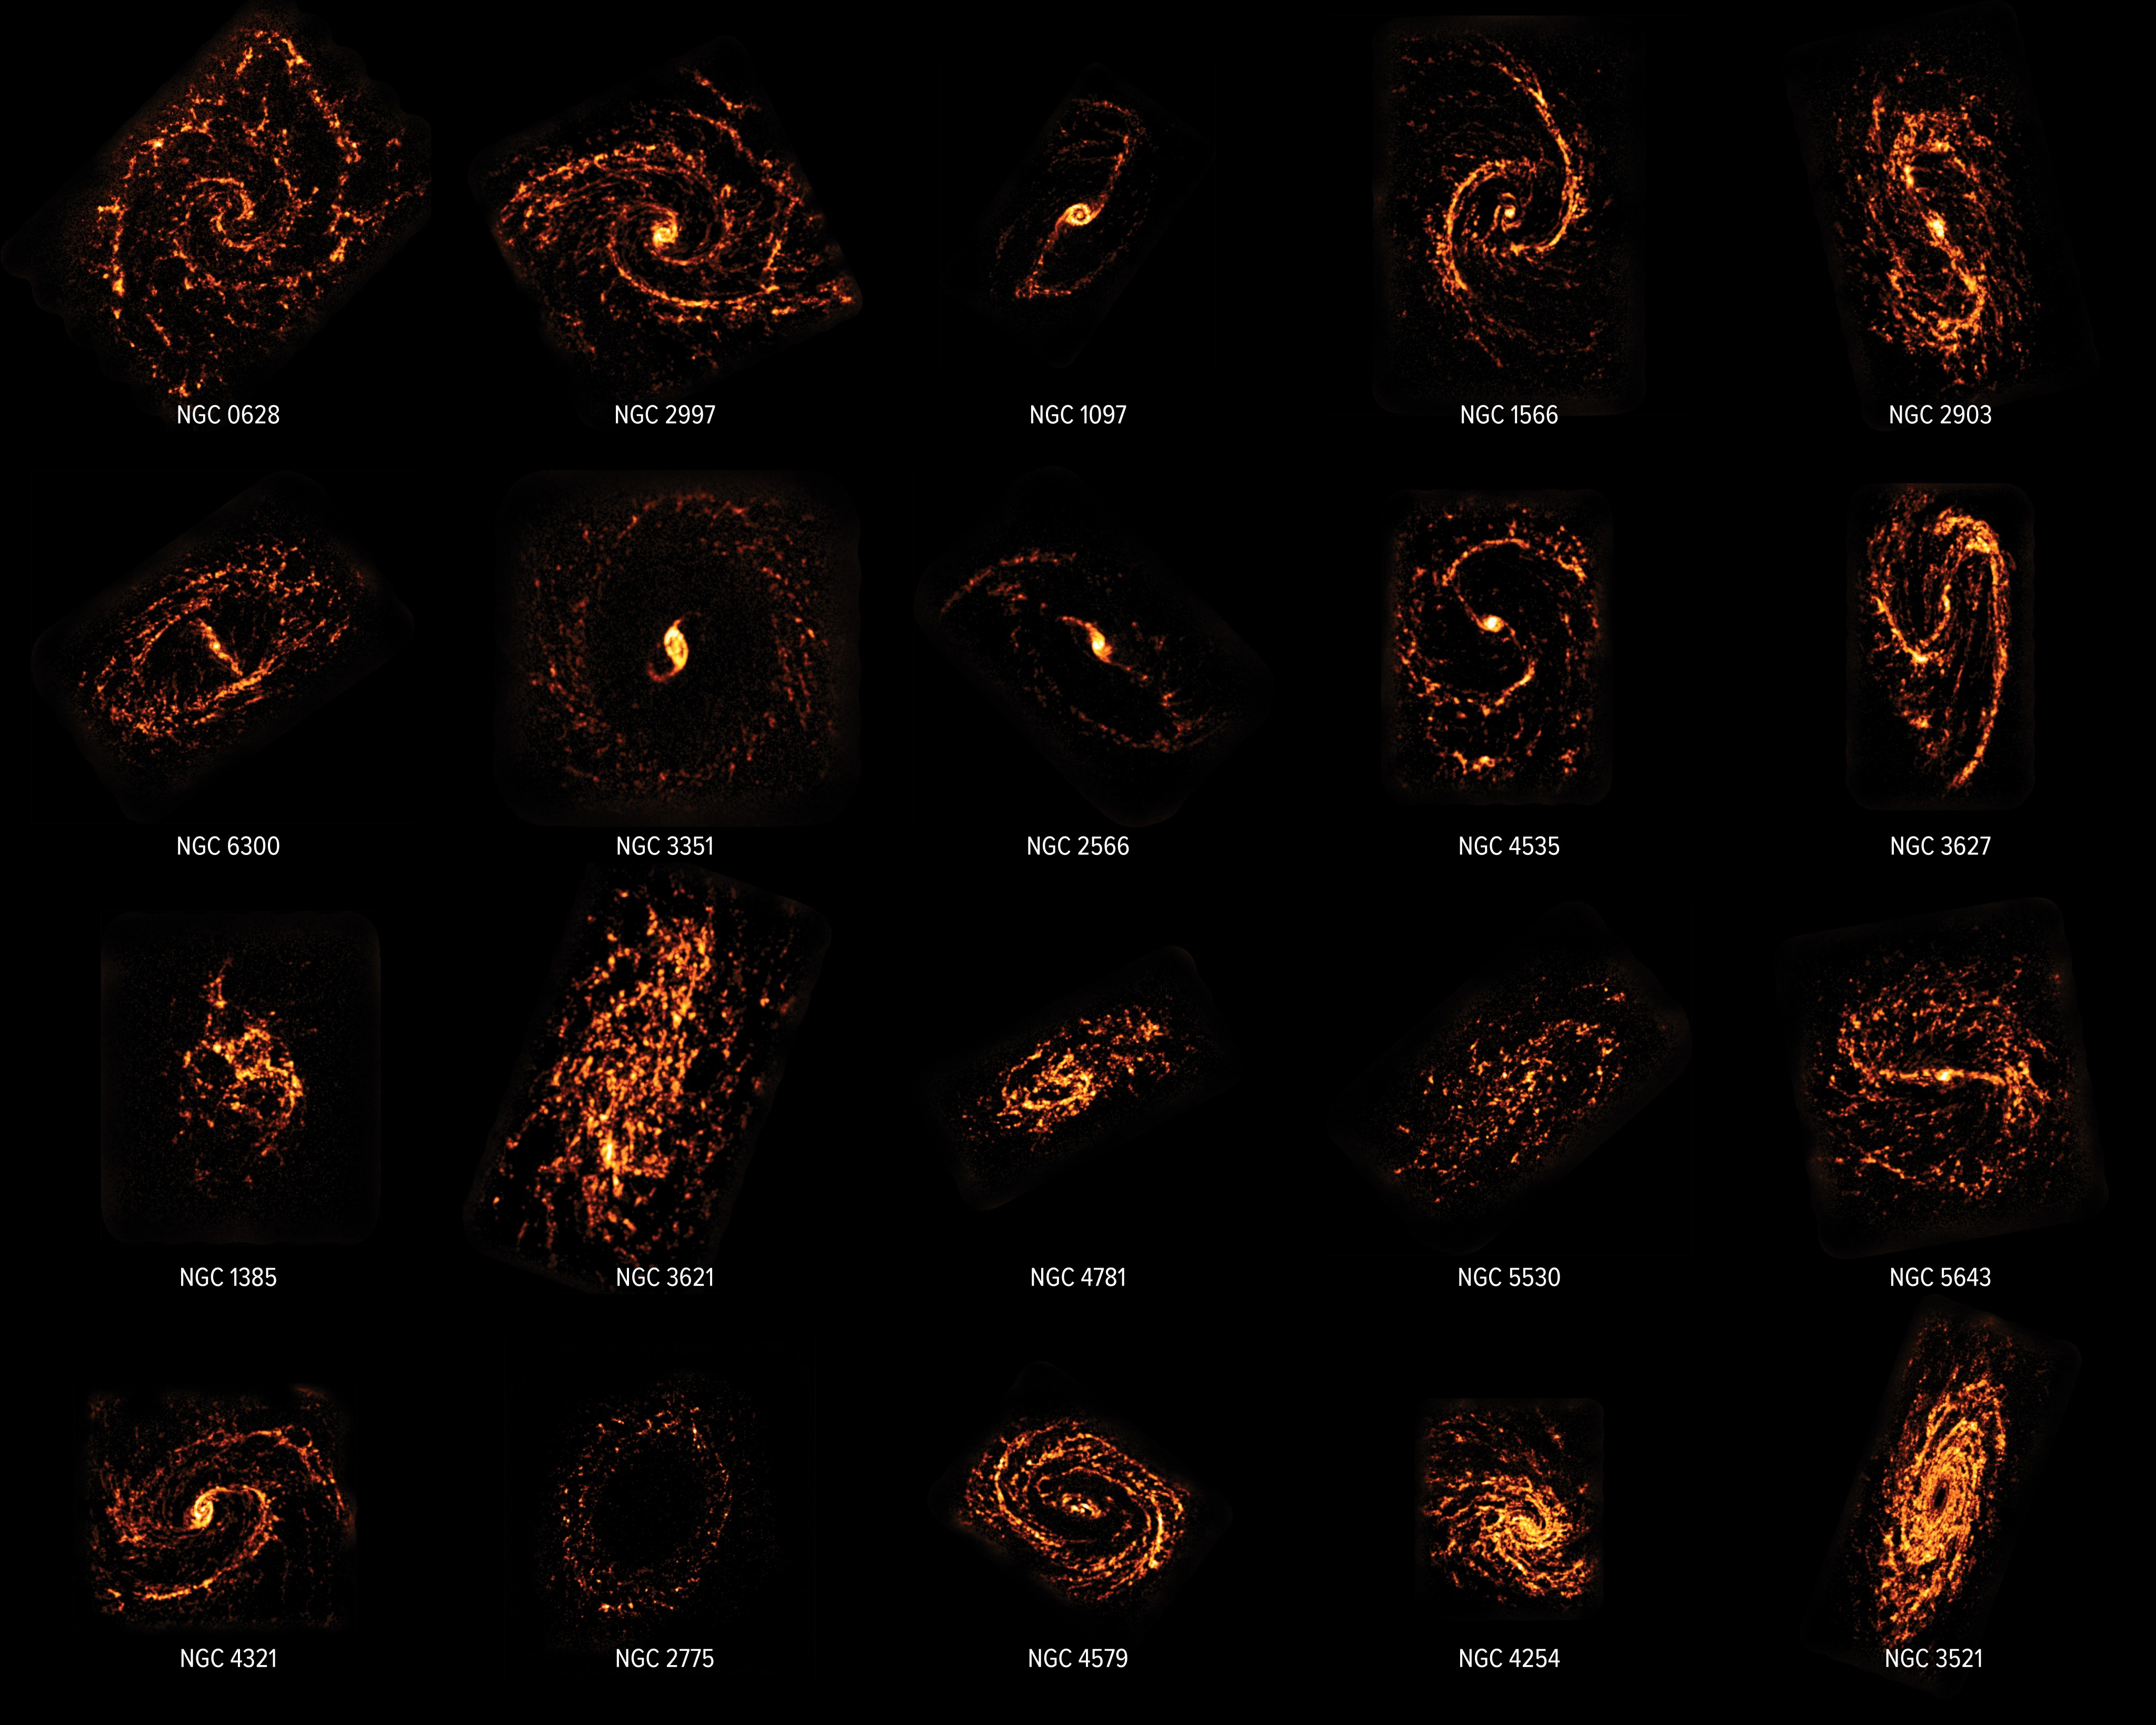

PHANGS-ALMA Survey

Using the Atacama Large Millimeter/submillimeter Array (ALMA), scientists completed a census of nearly 100 galaxies in the nearby Universe, showcasing their behaviors and appearances. The scientists compared ALMA data to that of the Hubble Space Telescope, shown in composite here. The survey concluded that contrary to popular scientific opinion, stellar nurseries do not all look and act the same. In fact, as shown here, they are as different as the neighborhoods, cities, regions, and countries that make up our own world.

Credit: ALMA (ESO/NAOJ/NRAO)/ESA/NASA/PHANGS, S. Dagnello (NRAO)